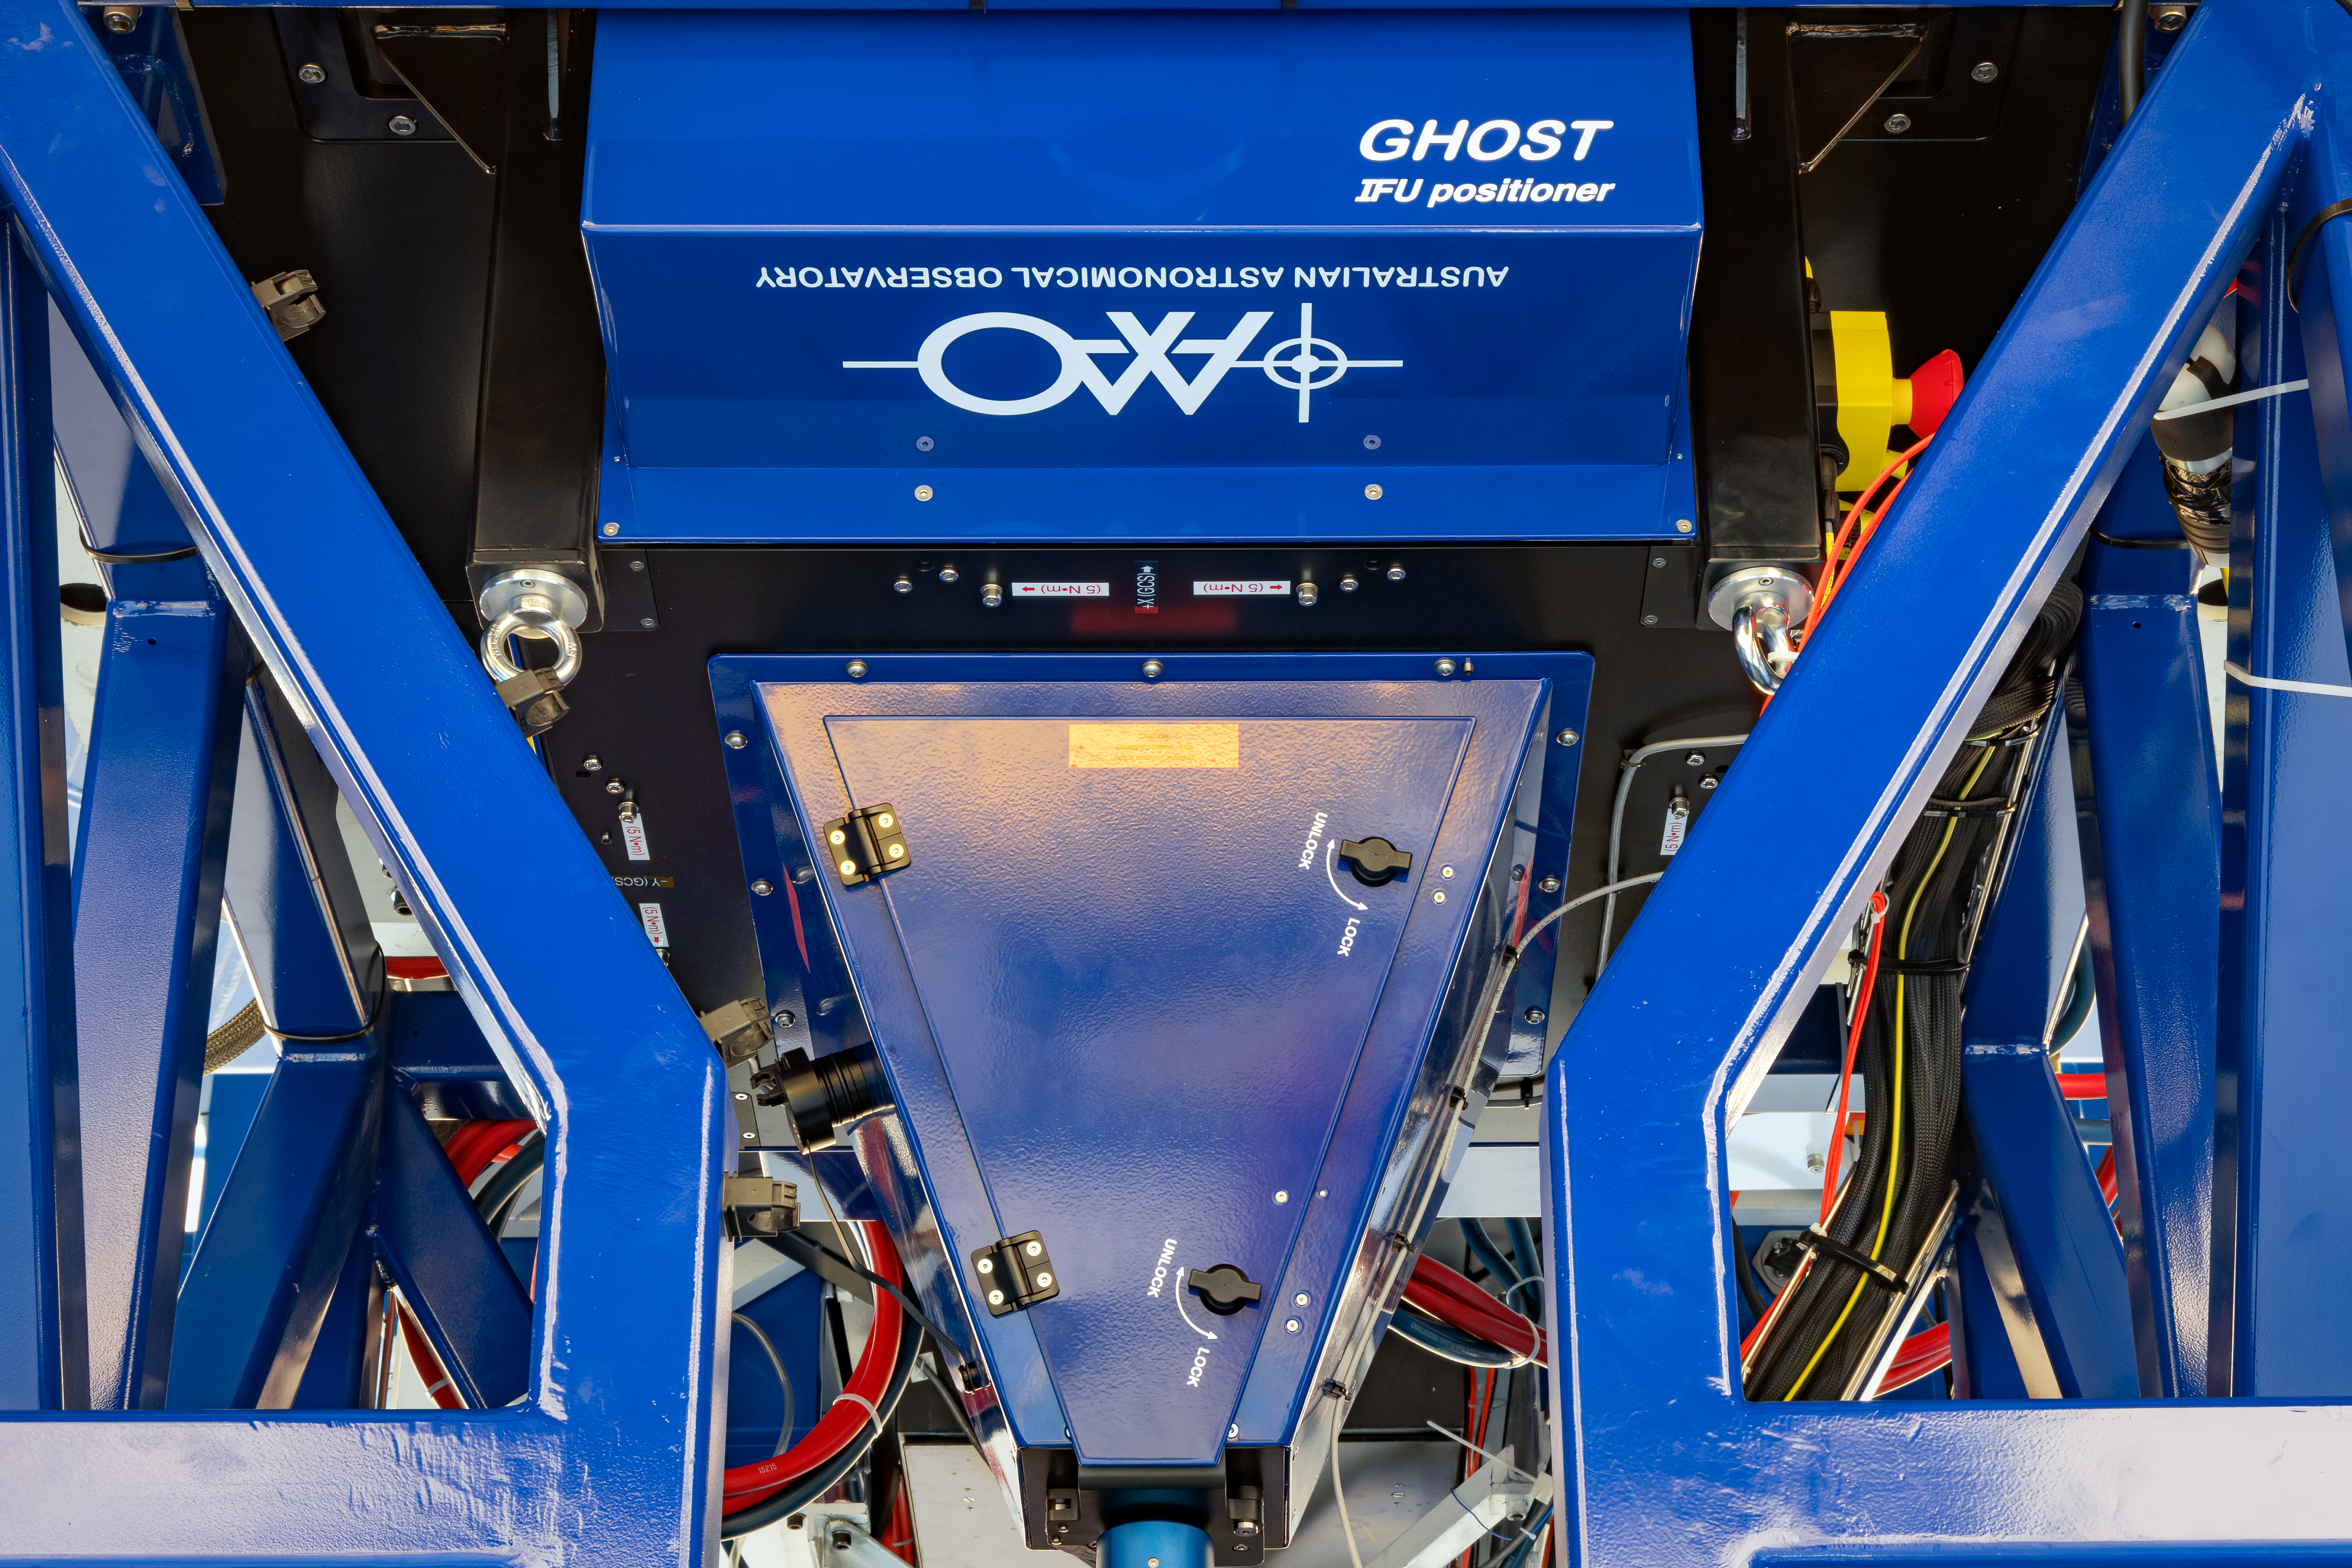

GHOST Spectrograph on Gemini South

The Gemini High-Resolution Opitcal Spectrometer (GHOST) will provide world-class, high-resolution spectroscopic capabilities to the Gemini community.

Credit: International Gemini Observatory/NOIRLab/NSF/AURA/M. Paredes